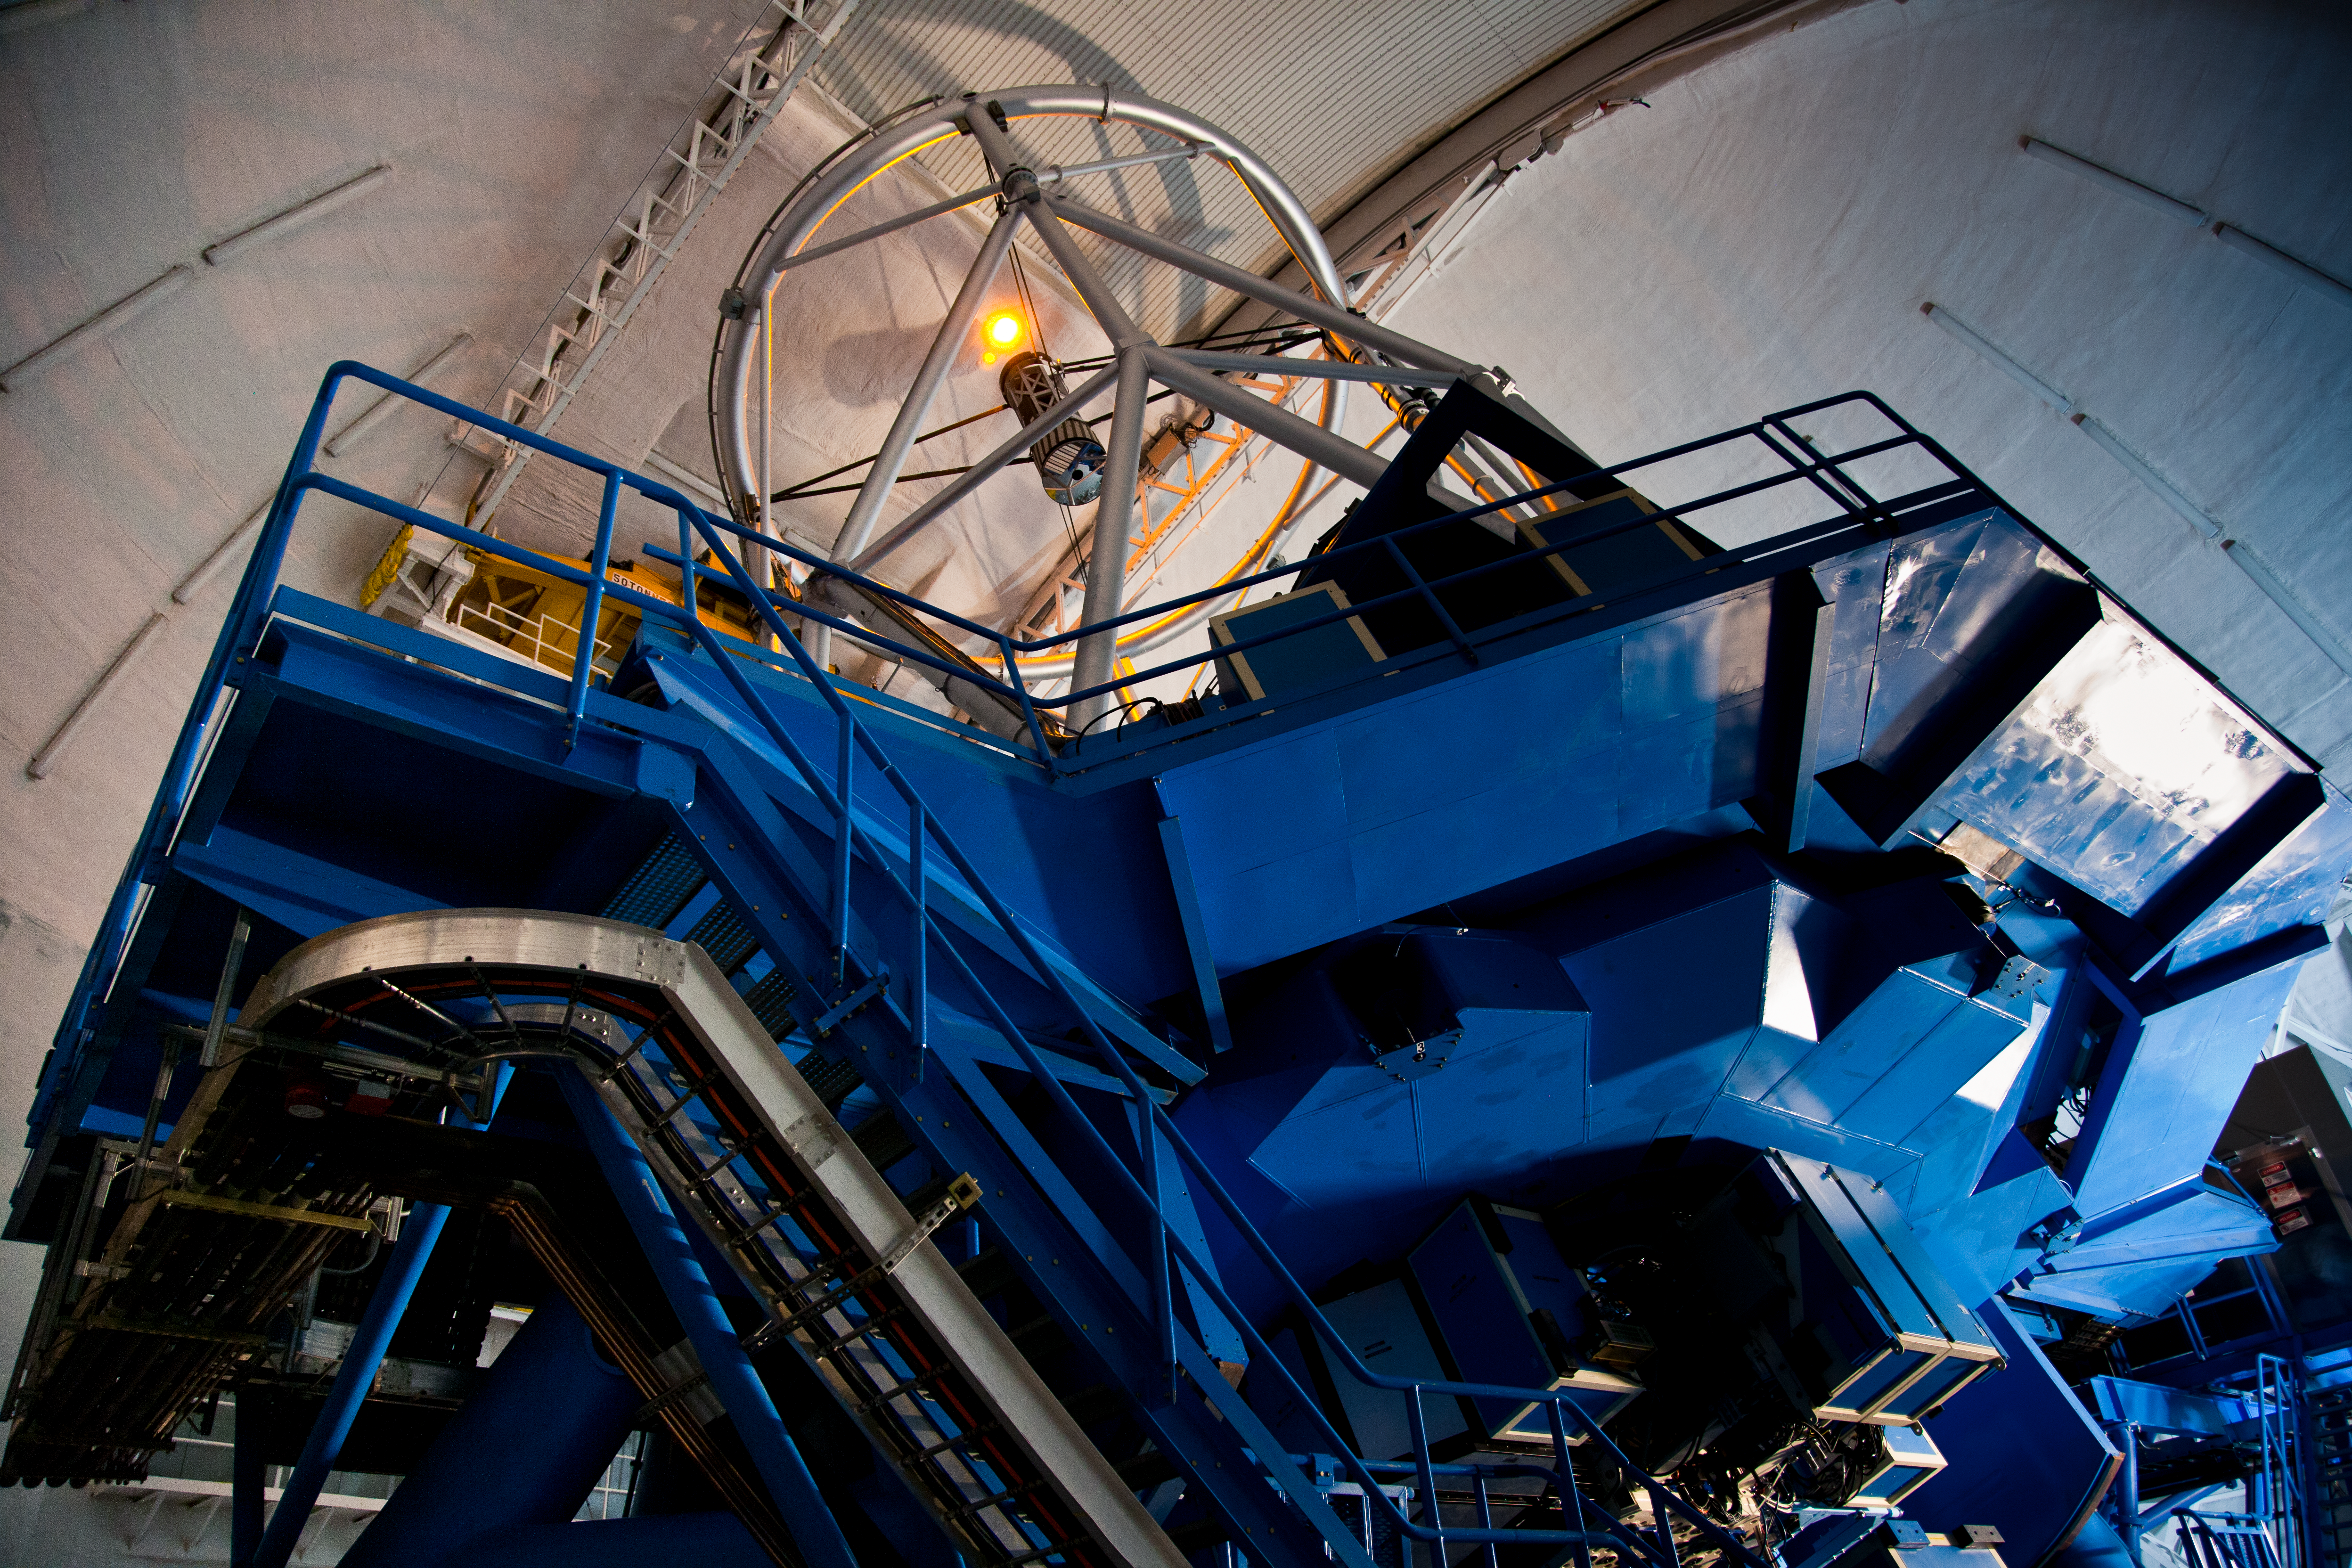

Laser on the Dome

Laser Propagation Onto the Dome. Before going on-sky, the team tested the laser's power by propagating it into the dome

Credit: International Gemini Observatory